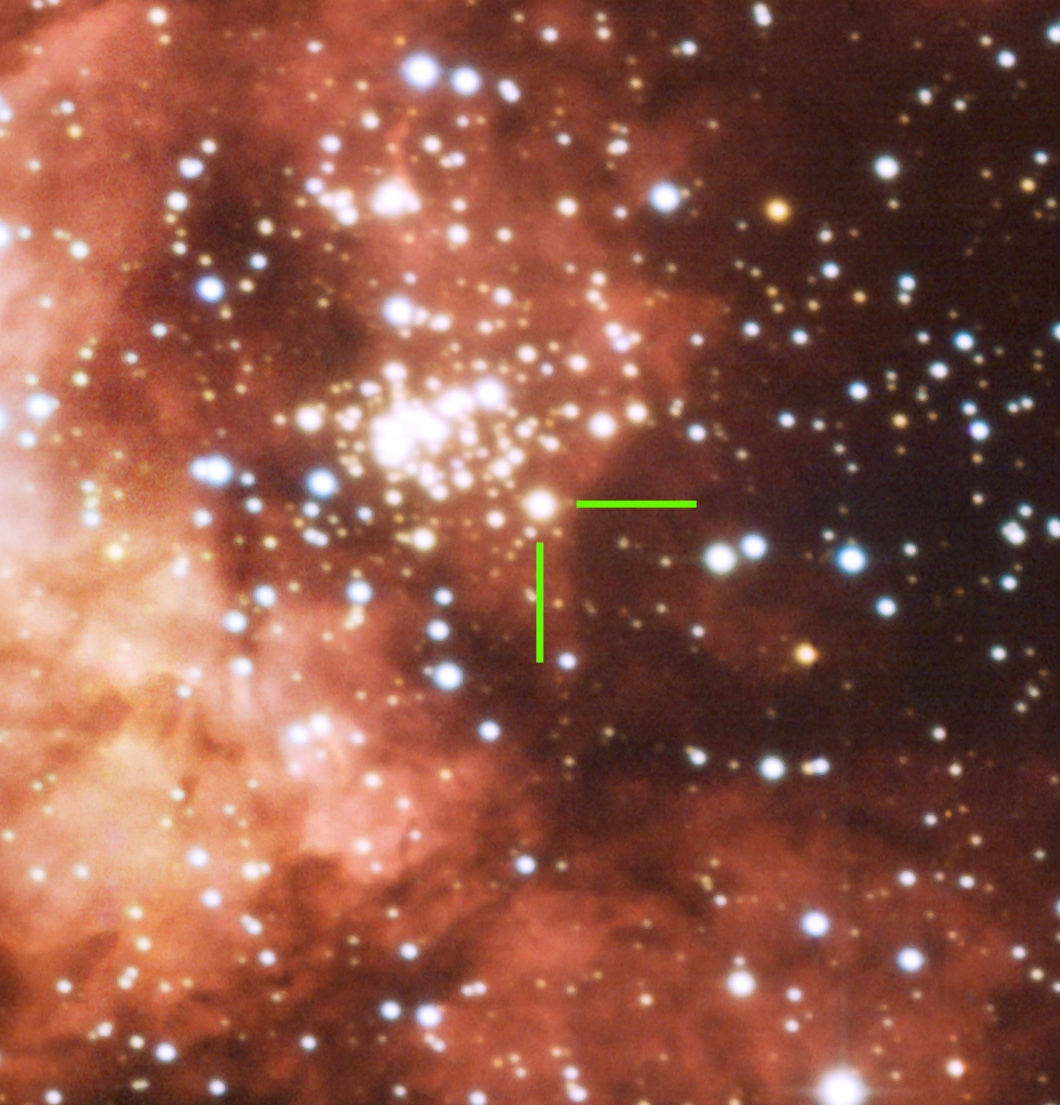

The Gum 29 nebula

Marked in the image is a double stellar system. The two stars have masses of 82 and 83 times that of our Sun and rotate around each other in approximately 3.7 days. They are amongst the most massive stars known to astronomers.

Credit: ESO